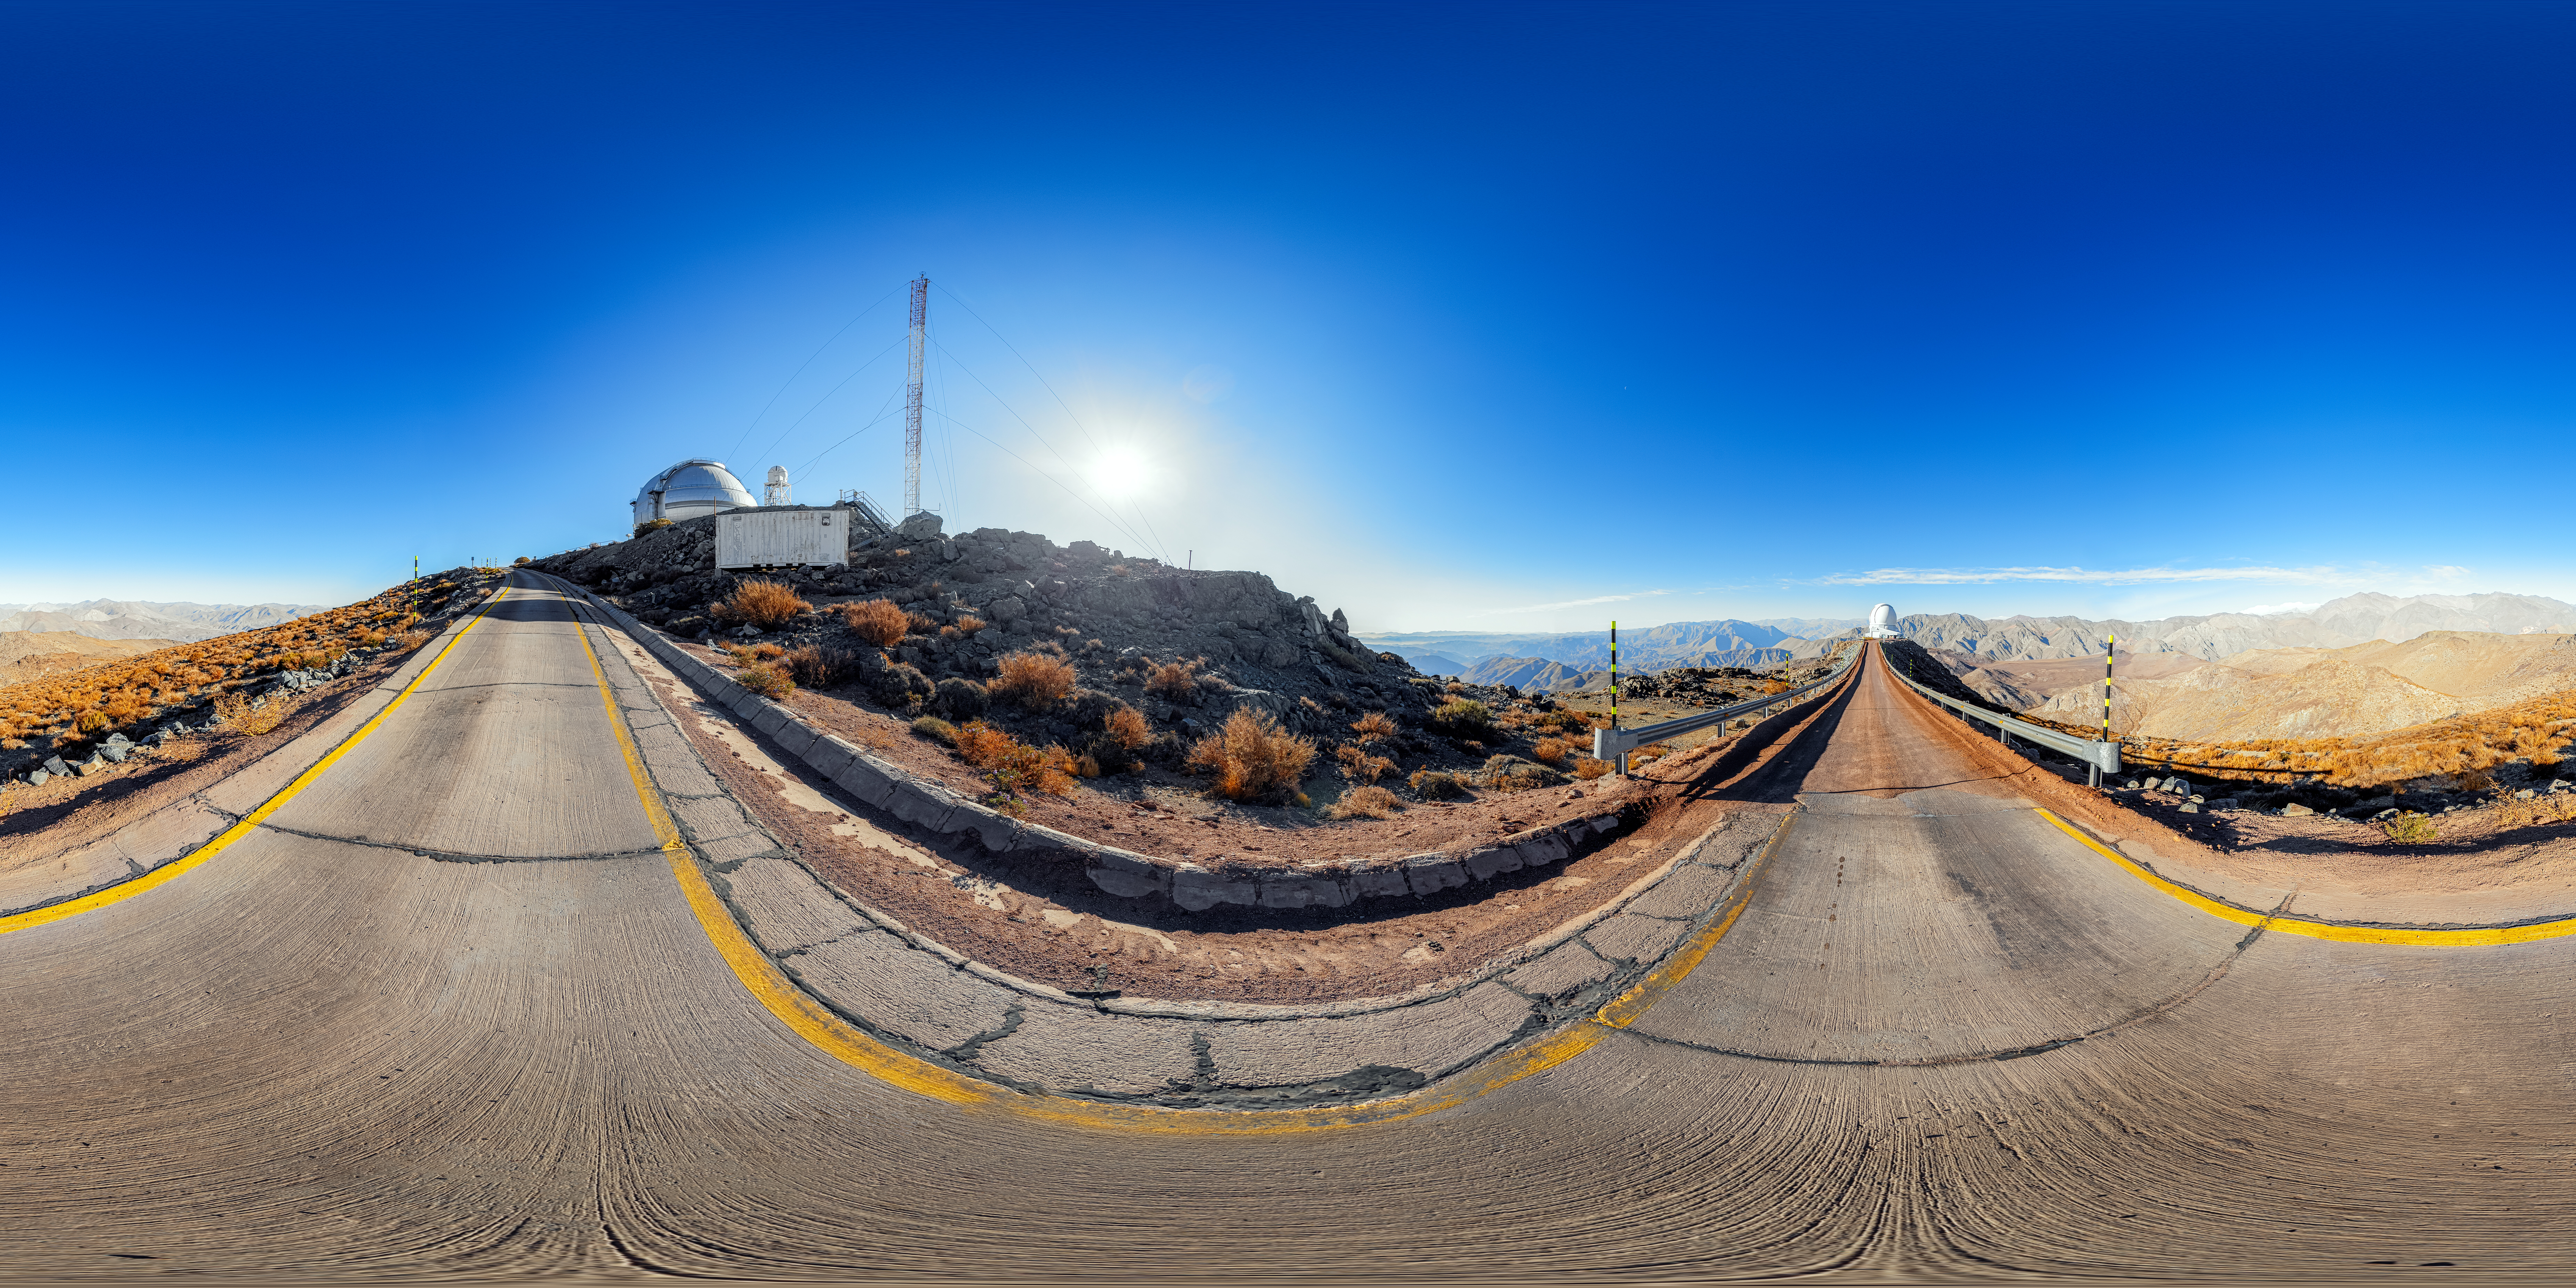

Road to SOAR 360 Panorama

A 360 panorama of the road to the 4.1-meter Southern Astrophysical Research (SOAR) Telescope on Cerro Pachón, with Gemini South in the background.

A fulldome version of this image can be viewed here.

Credit: NOIRLab/NSF/AURA/P. Horálek